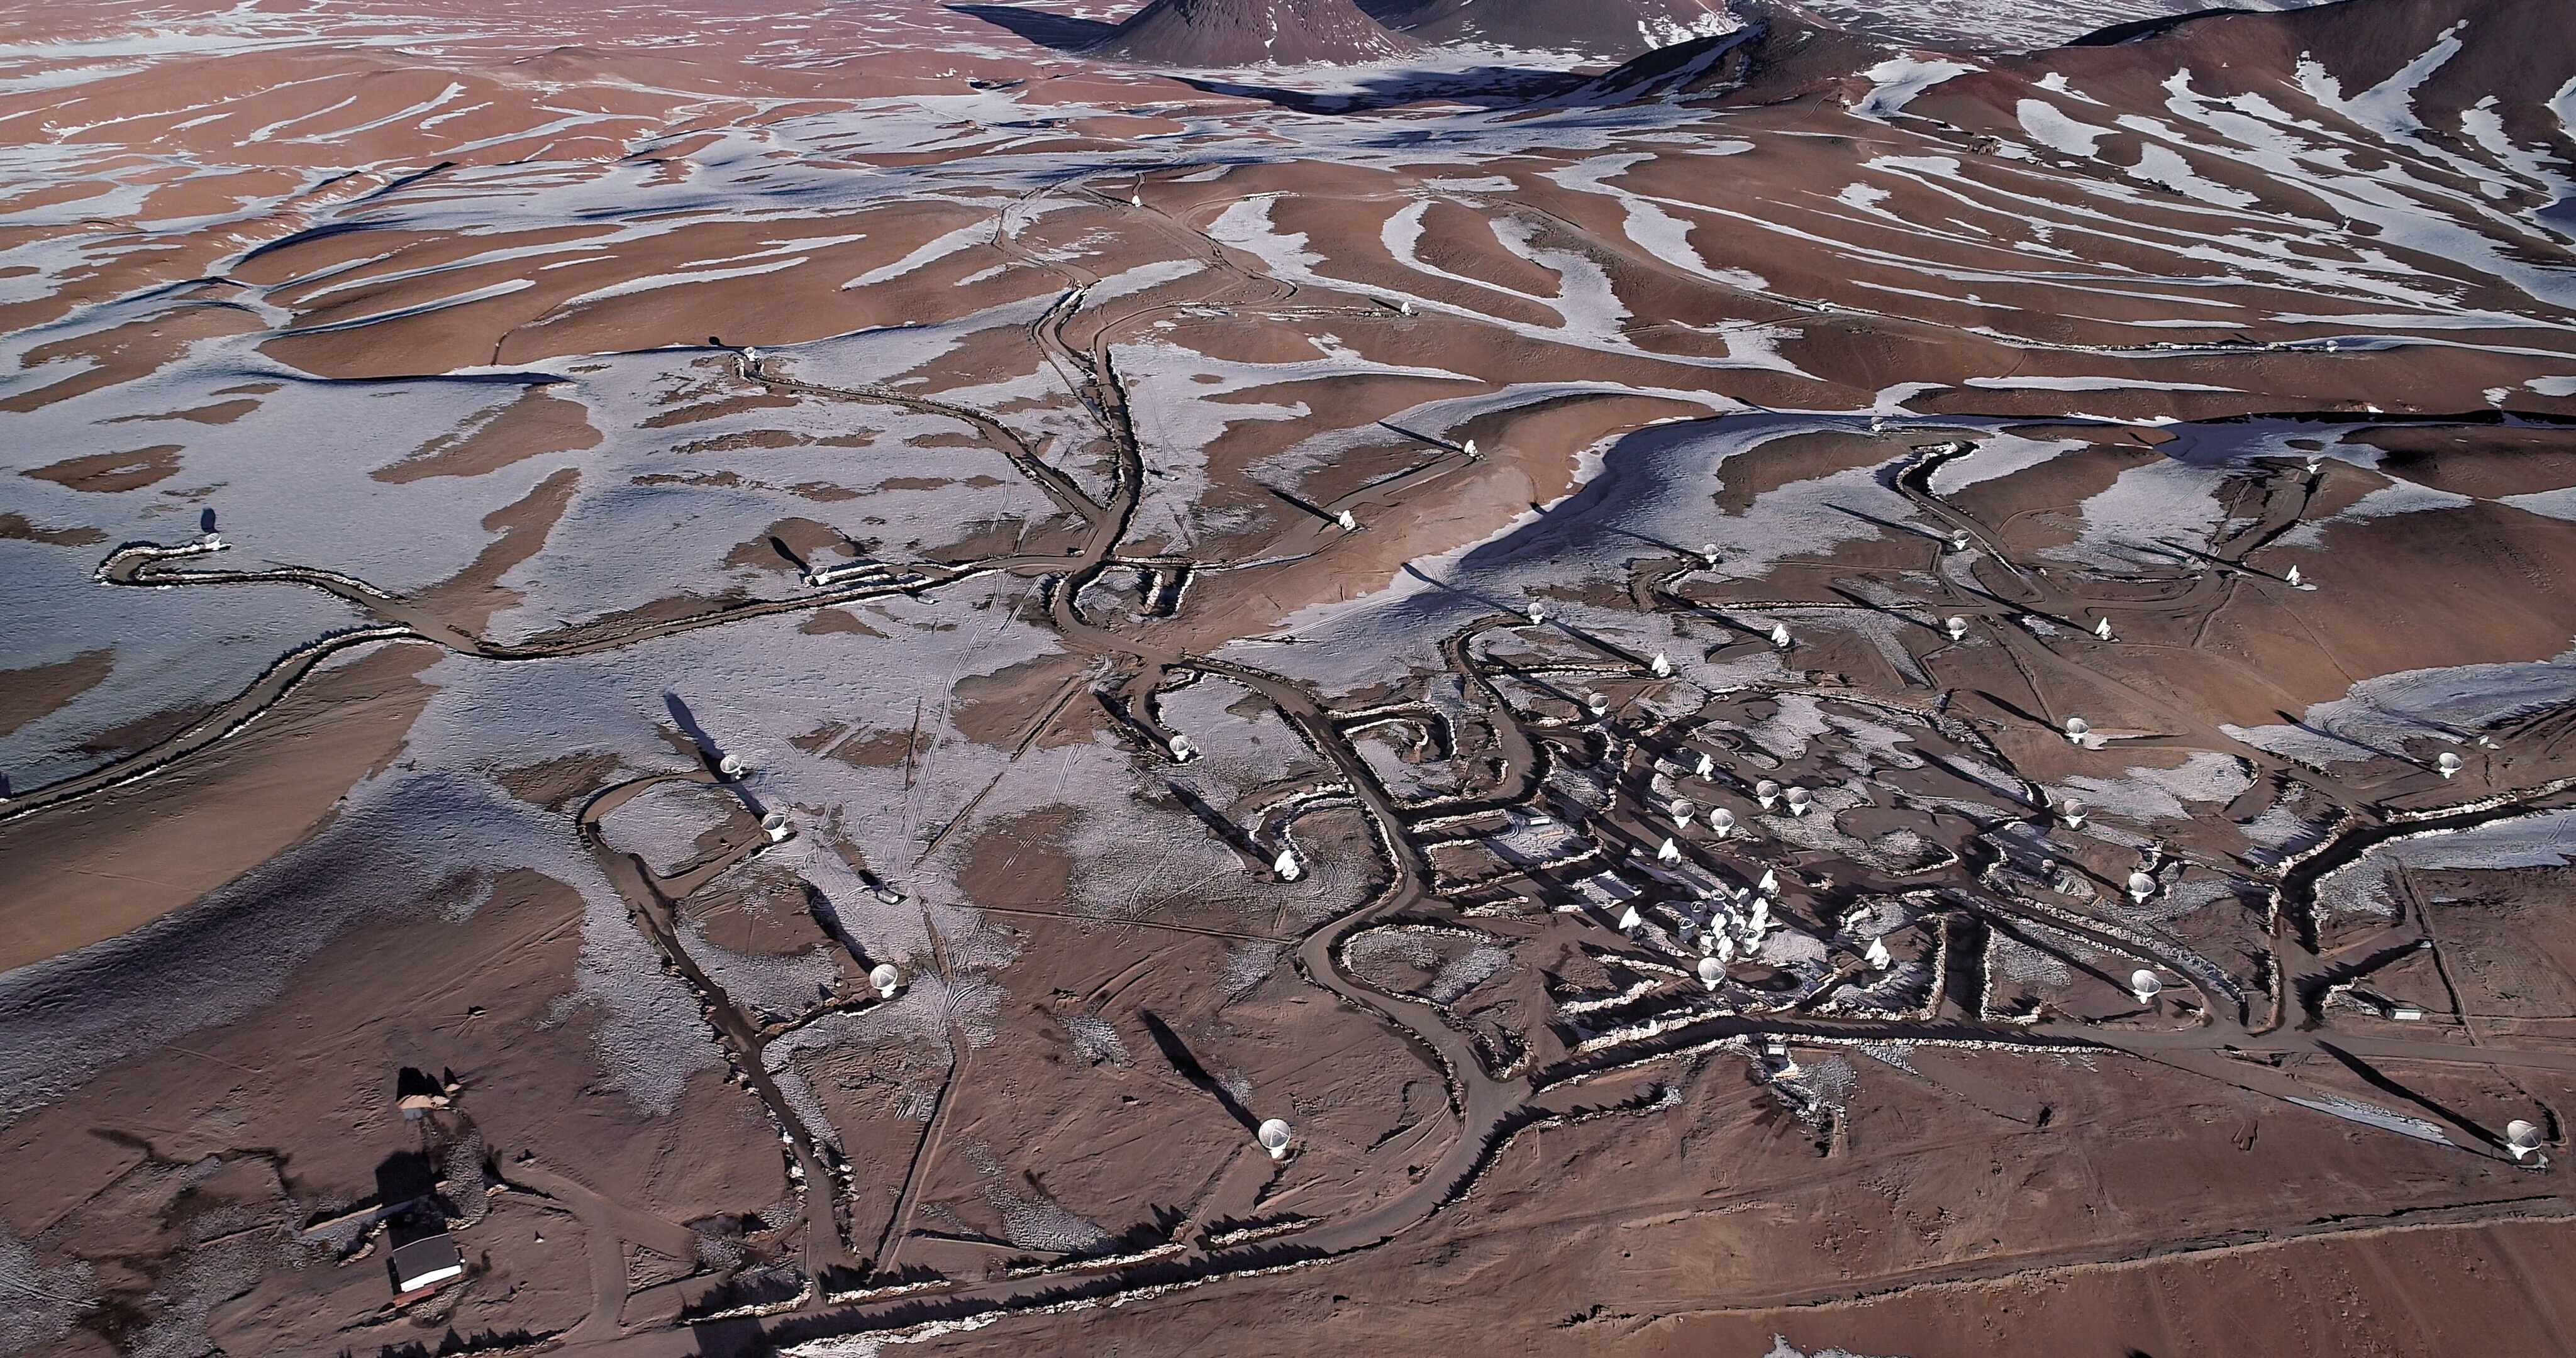

ALMA Observatory seen from the sky

This view from a drone shows the Atacama Large Millimeter/submillimeter Array (ALMA) on the Chajnantor plateau in the Chilean Andes. The 66 antennas of the observatory can be arranged in different configurations, where the distance between them can vary from 150 metres to 16 kilometres. ALMA is the most powerful telescope for observing the cool Universe and is operating since 2011.

Credit: ALMA (ESO/NAOJ/NRAO)